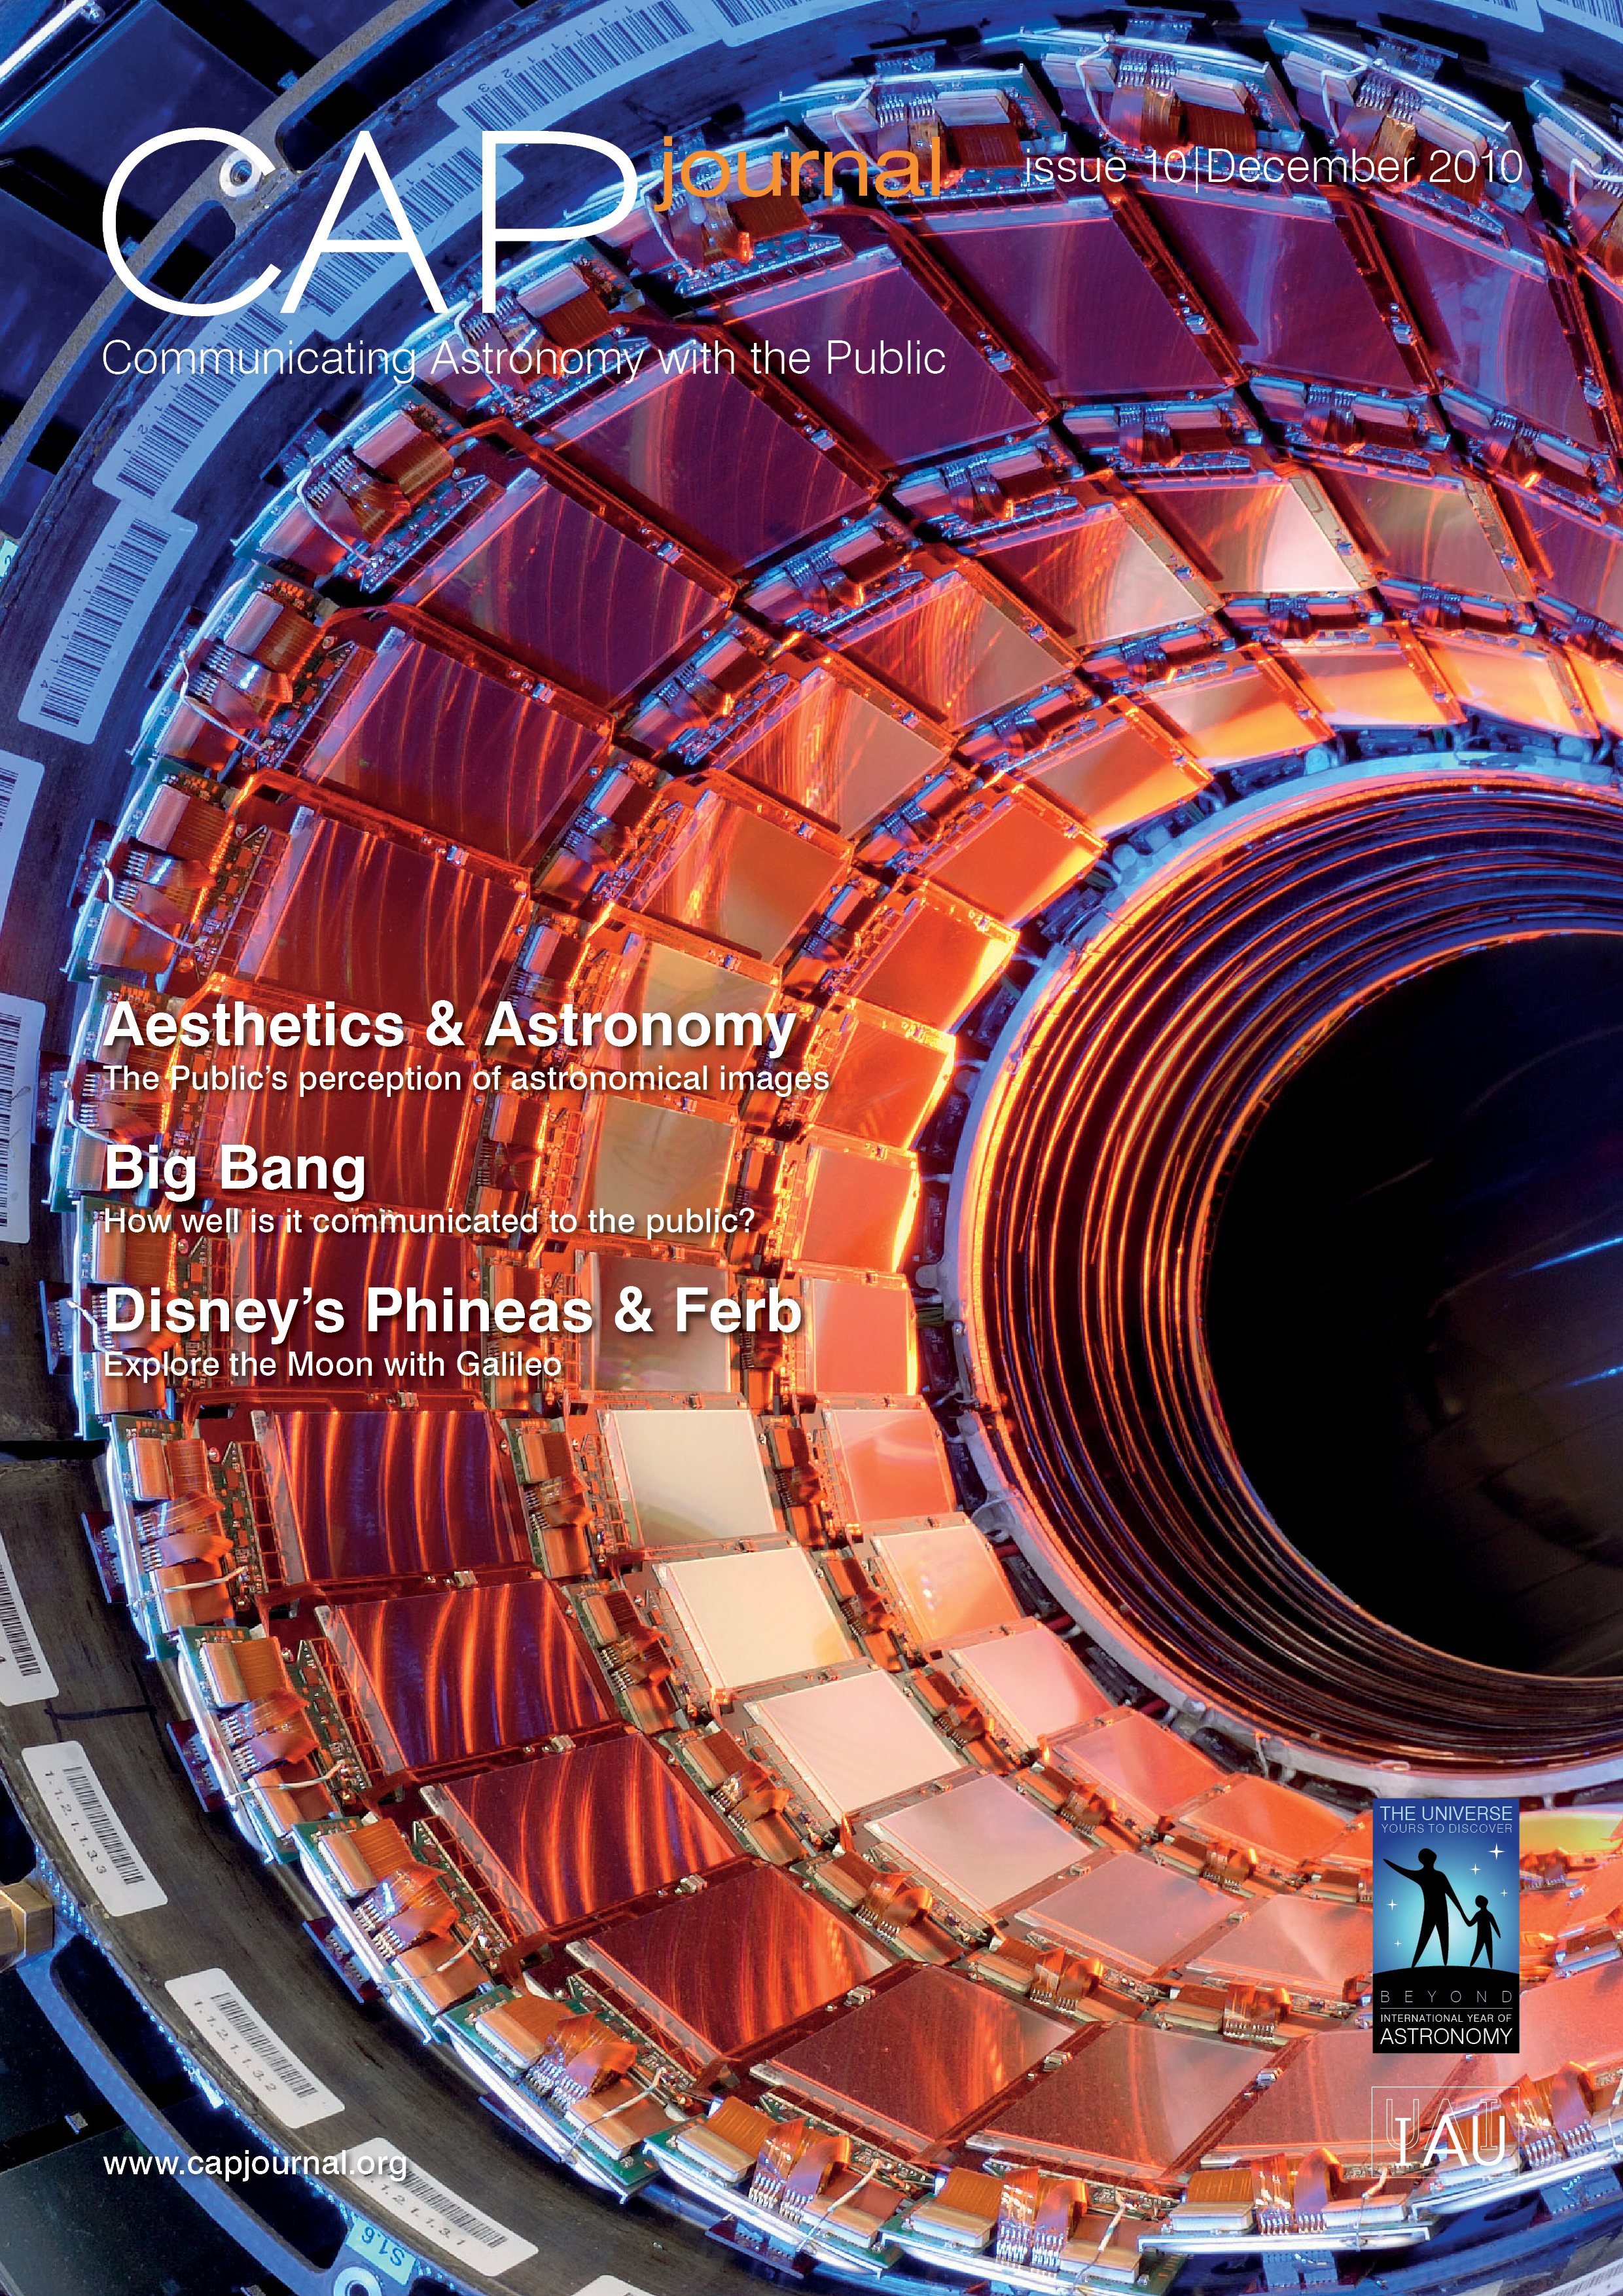

Cover of CAPjournal issue 10

The CAPjournal is a free peer-reviewed journal for astronomy communicators, online and in print. To subscribe to the print or online version please go here: http://www.capjournal.org/subscription.php.
This issue in PDF format is available on: http://www.capjournal.org/issues/10/

More information is available in the ESO announcement ann11001.

Credit: ESO